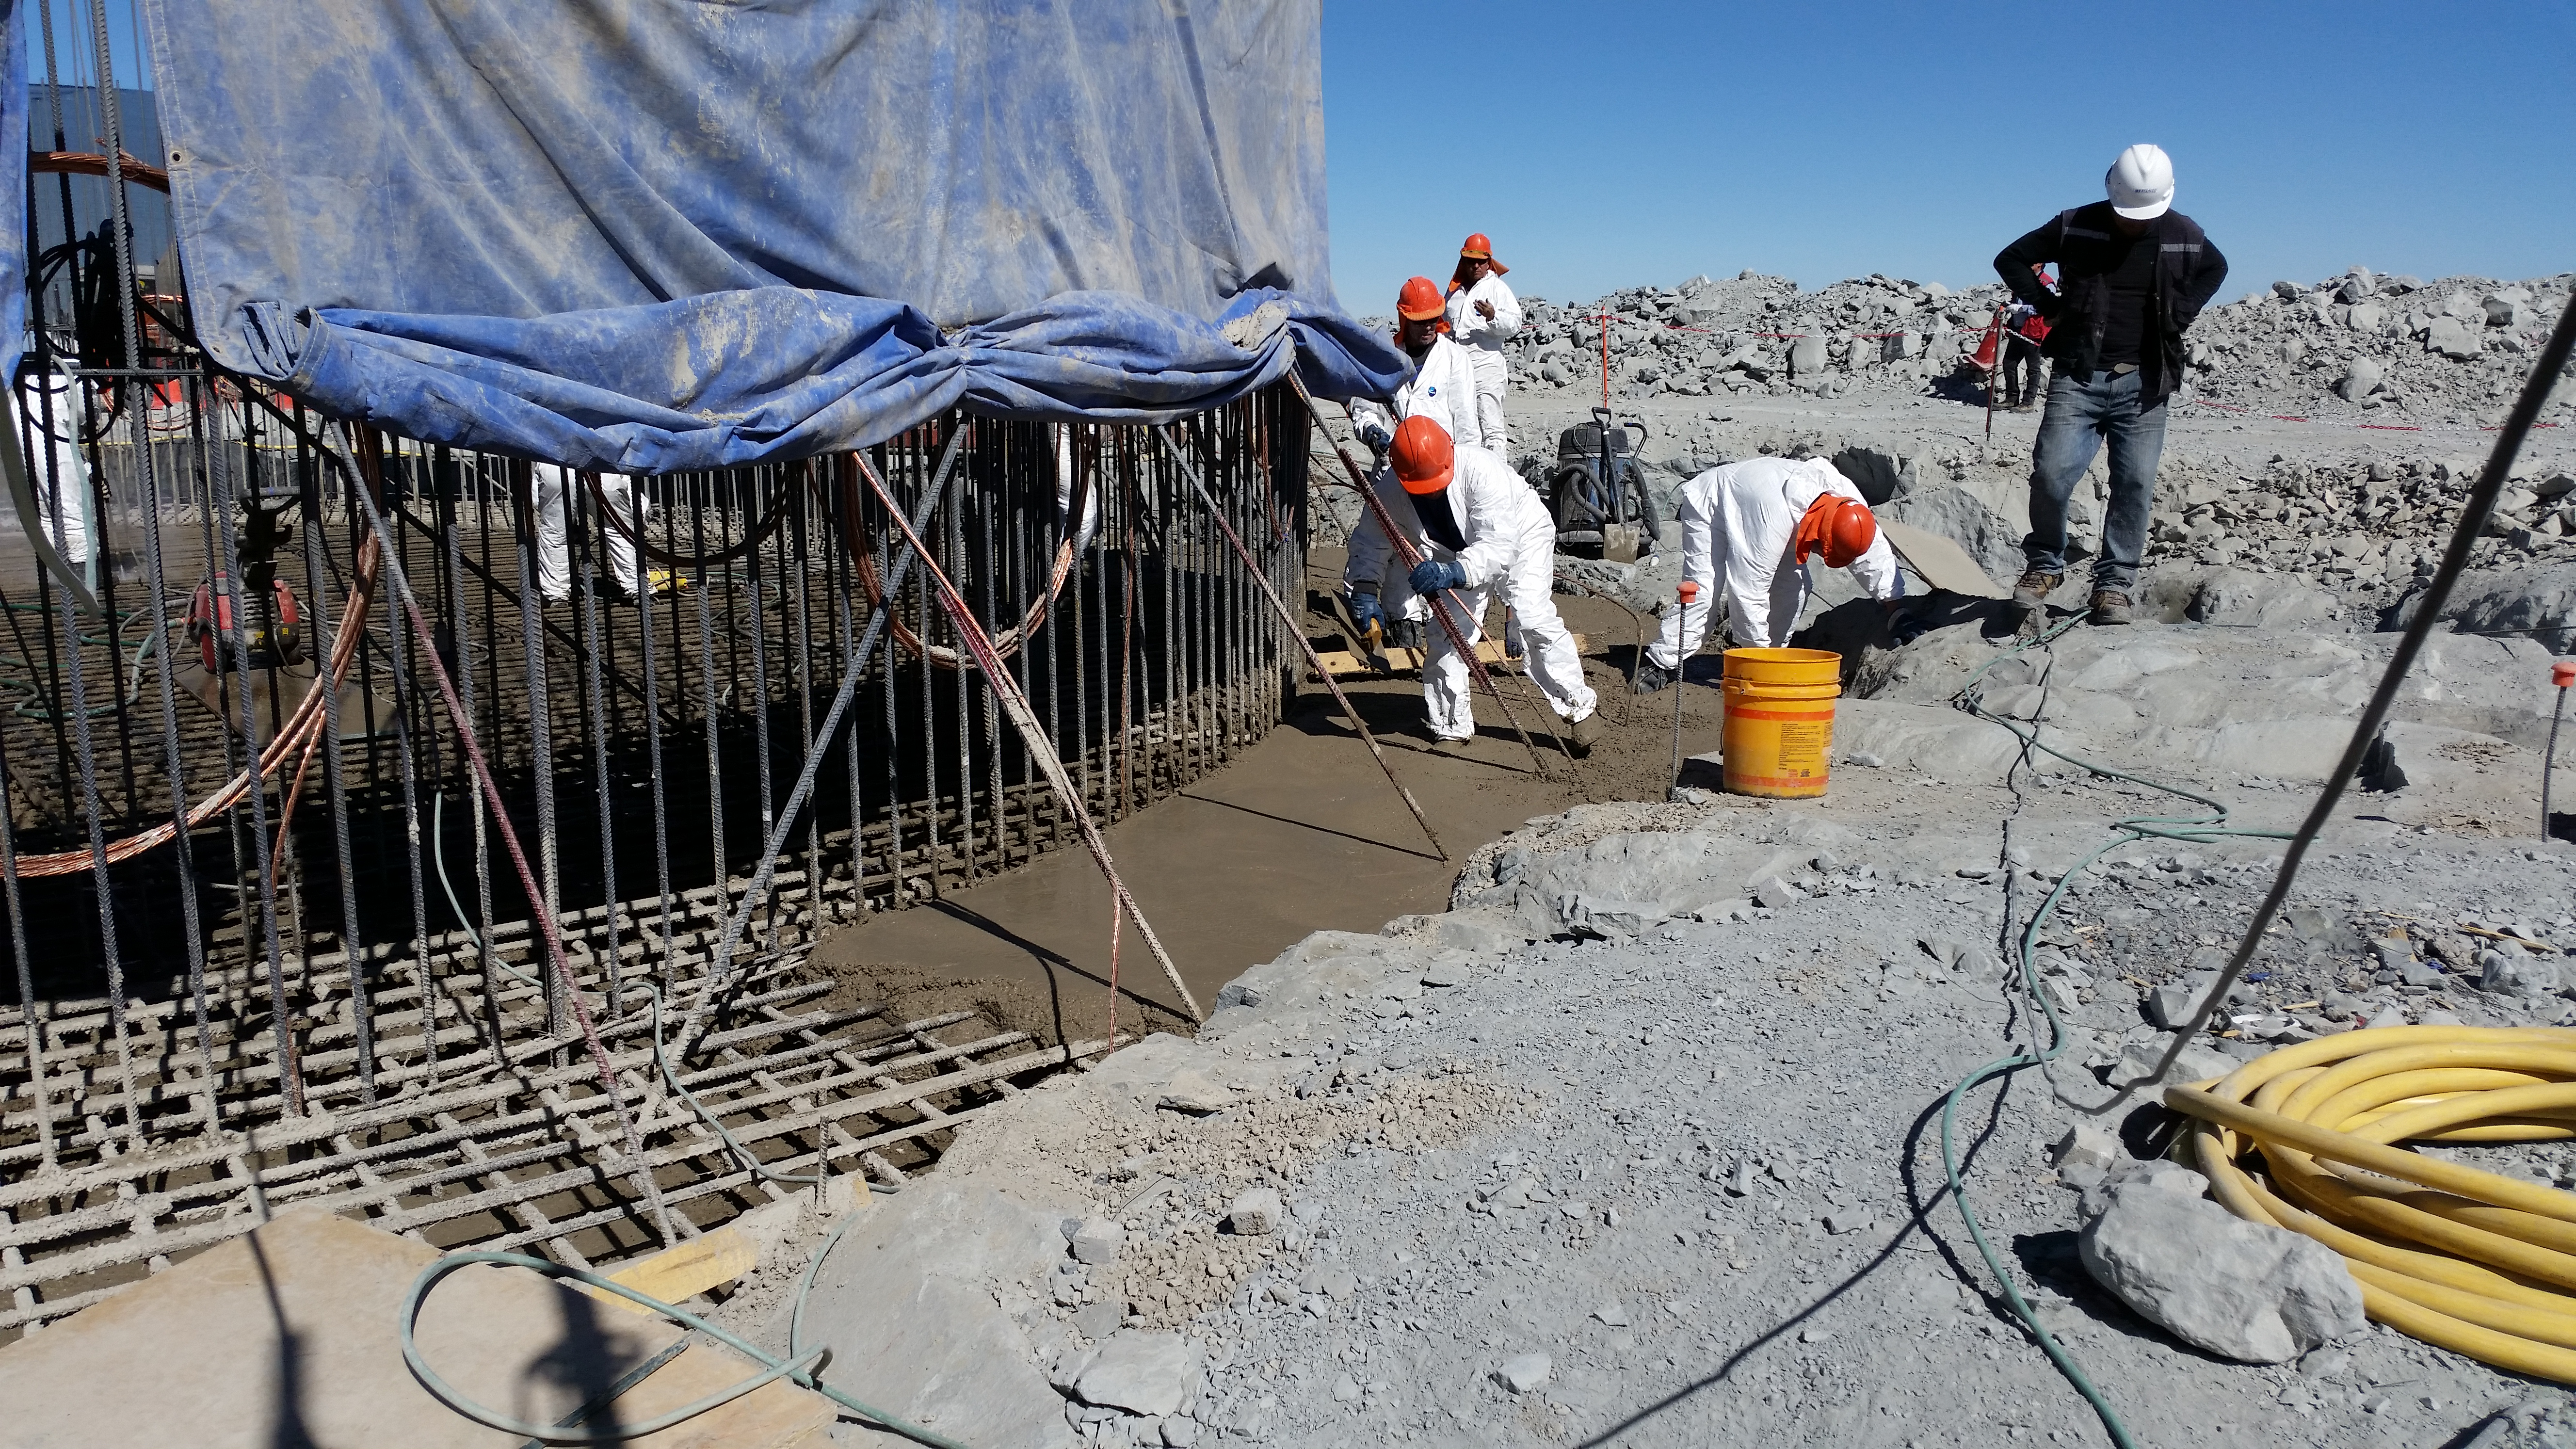

Foundation 8

General view: concrete in the pier foundation. Close to completion.

Credit: Rubin Observatory/NSF/AURA